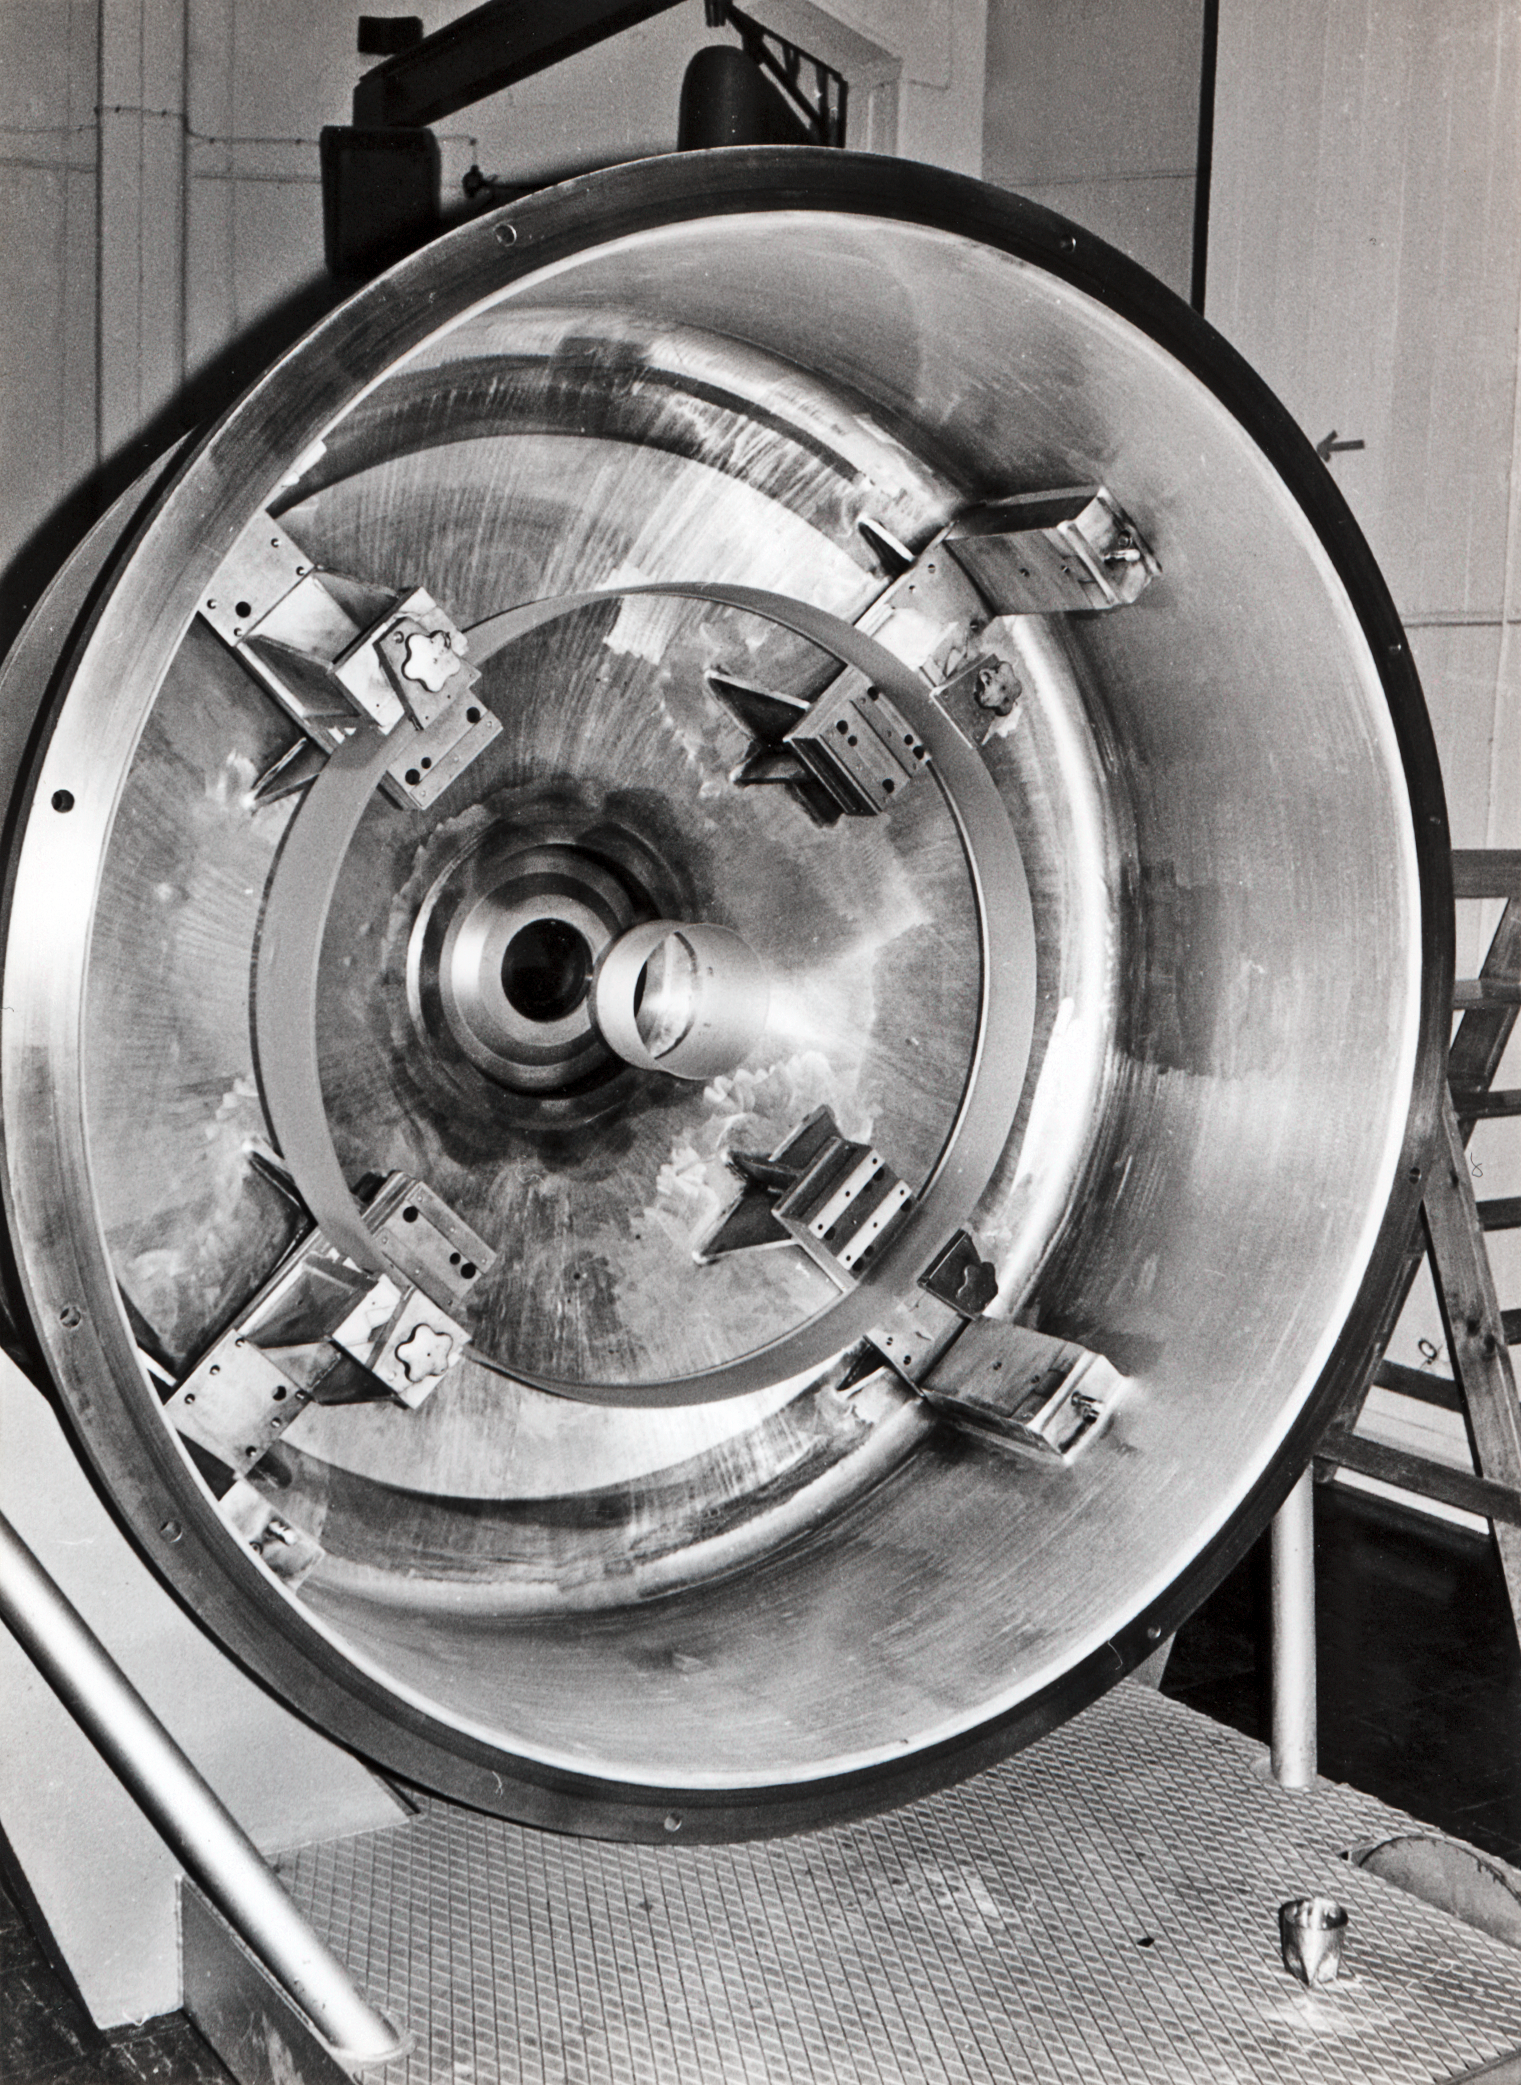

Aluminising plant

Aluminising a mirror in La Silla Observatory, circa 1969.

Credit: ESO